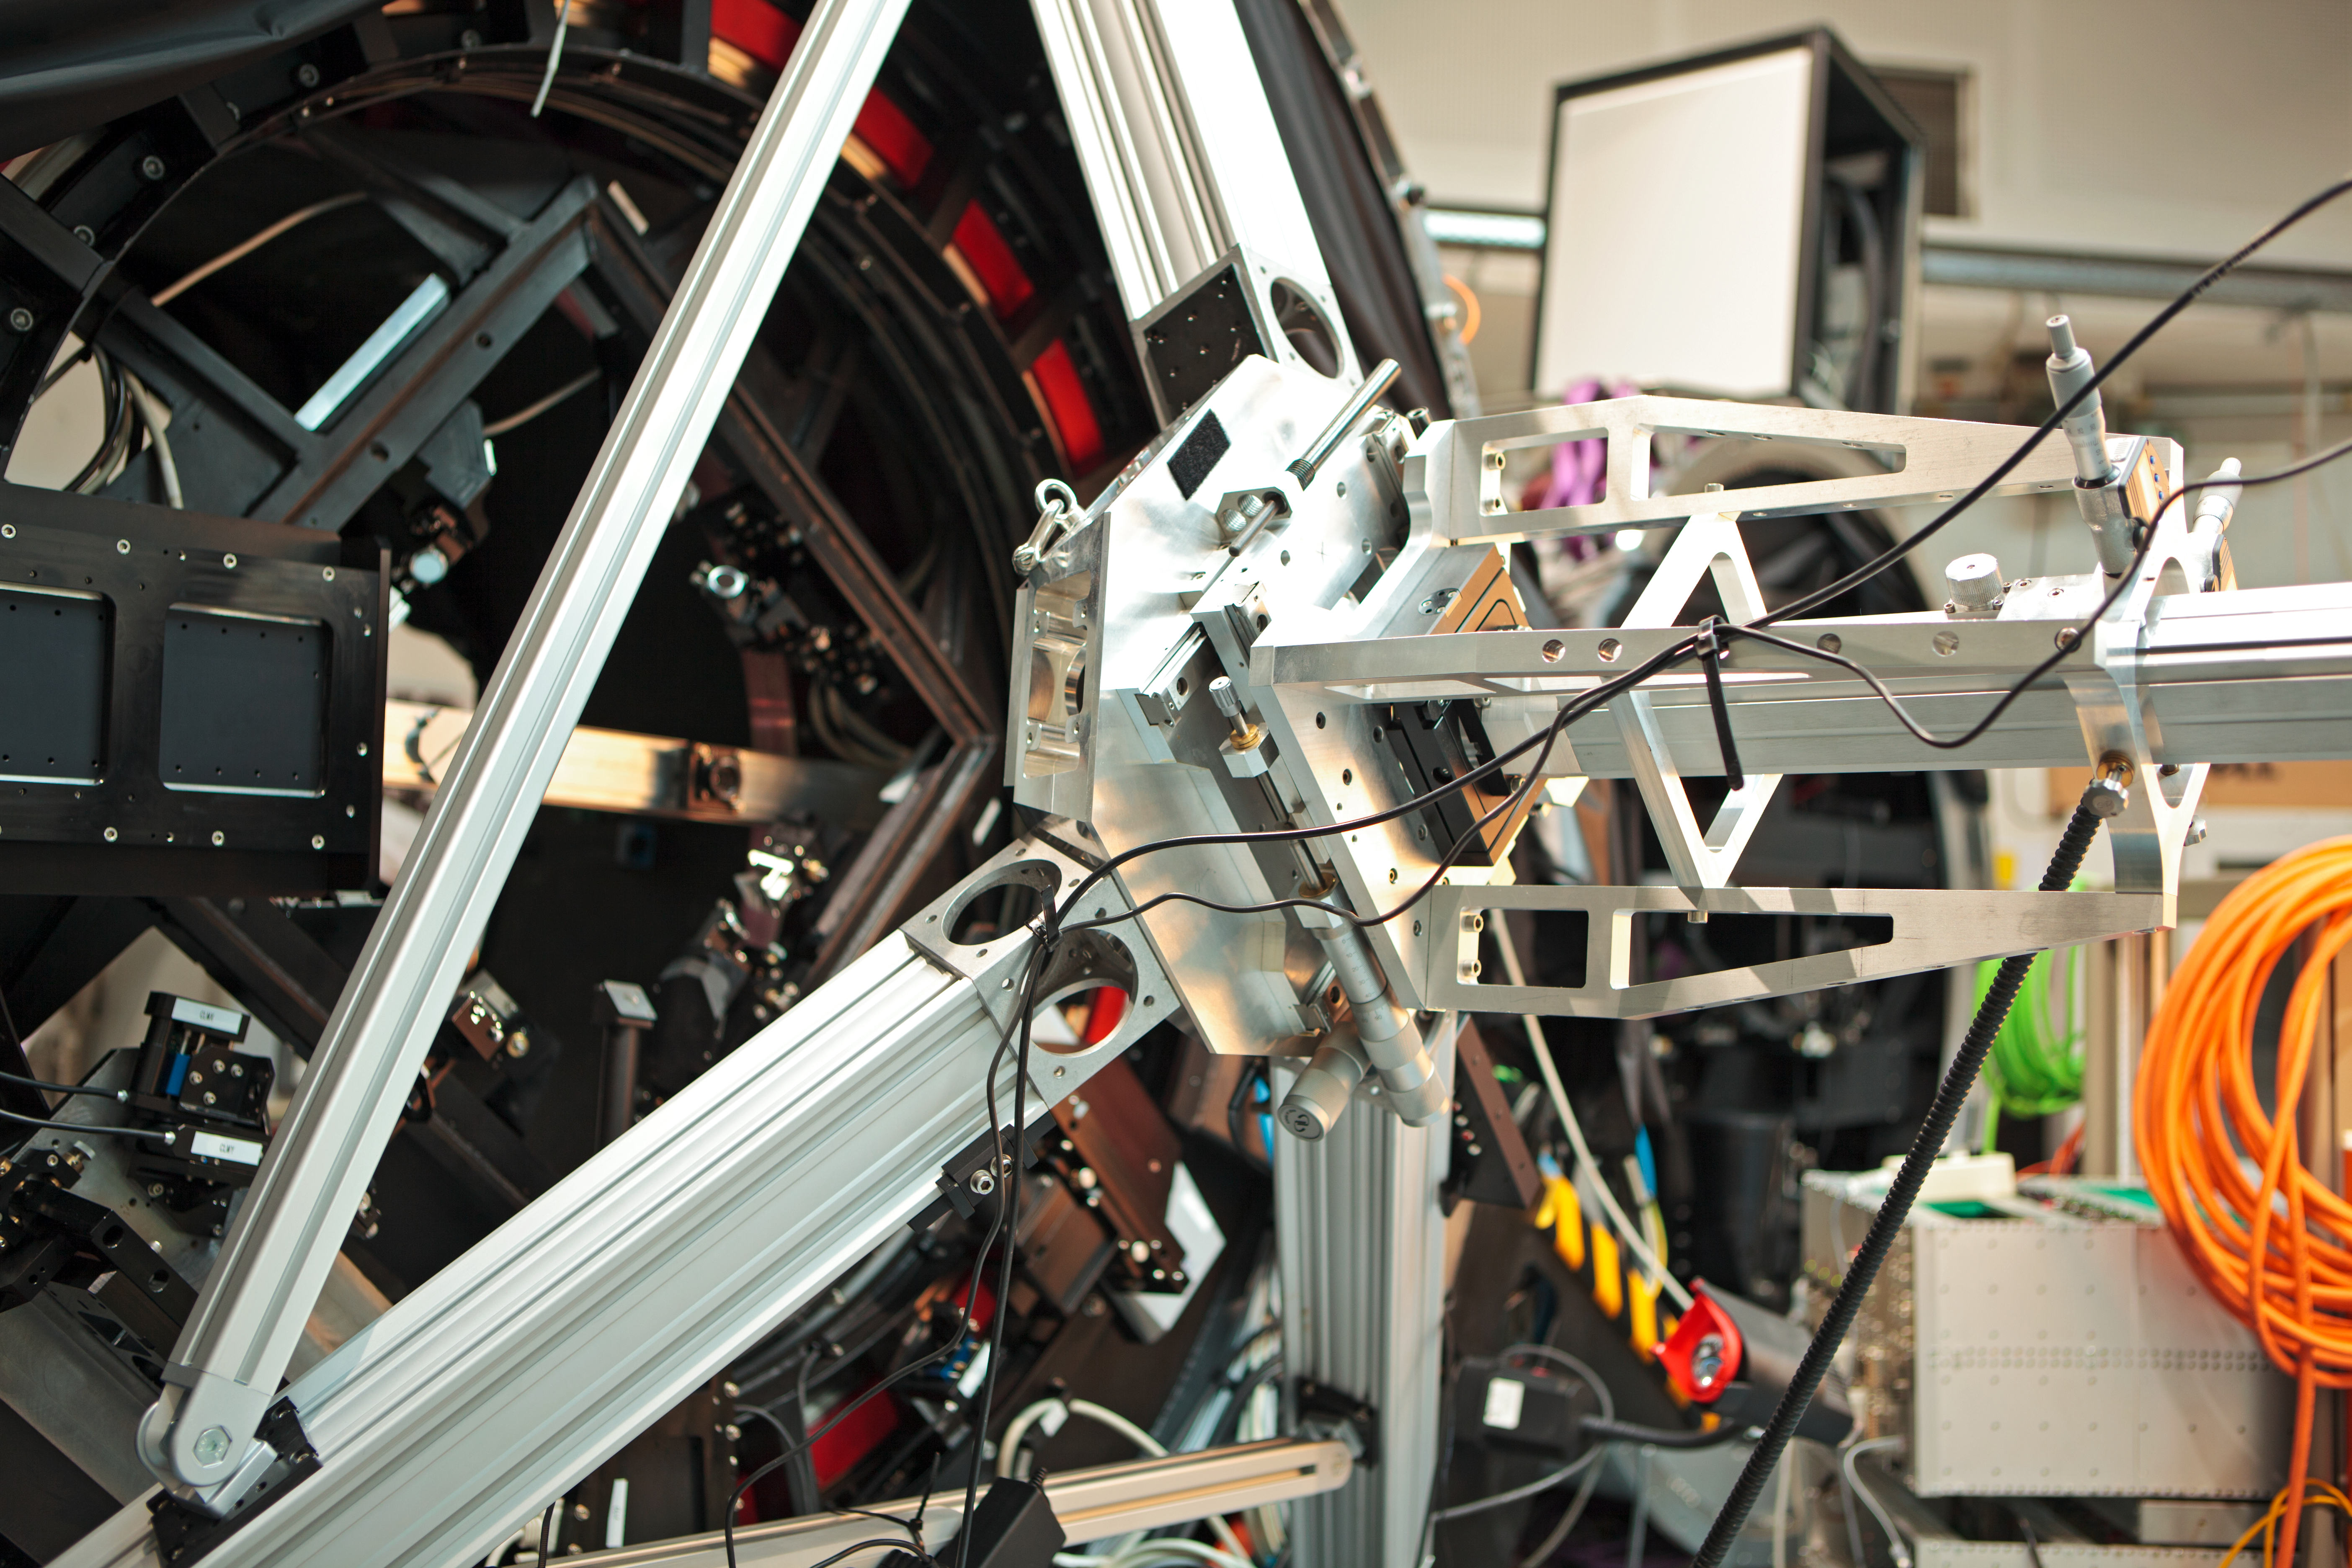

GRAAL’s mechanical assembly

Image taken during GRAAL’s mechanical assembly in the integration hall of ESO’s Headquarters in Garching bei Munchen, Germany.

Credit: ESO